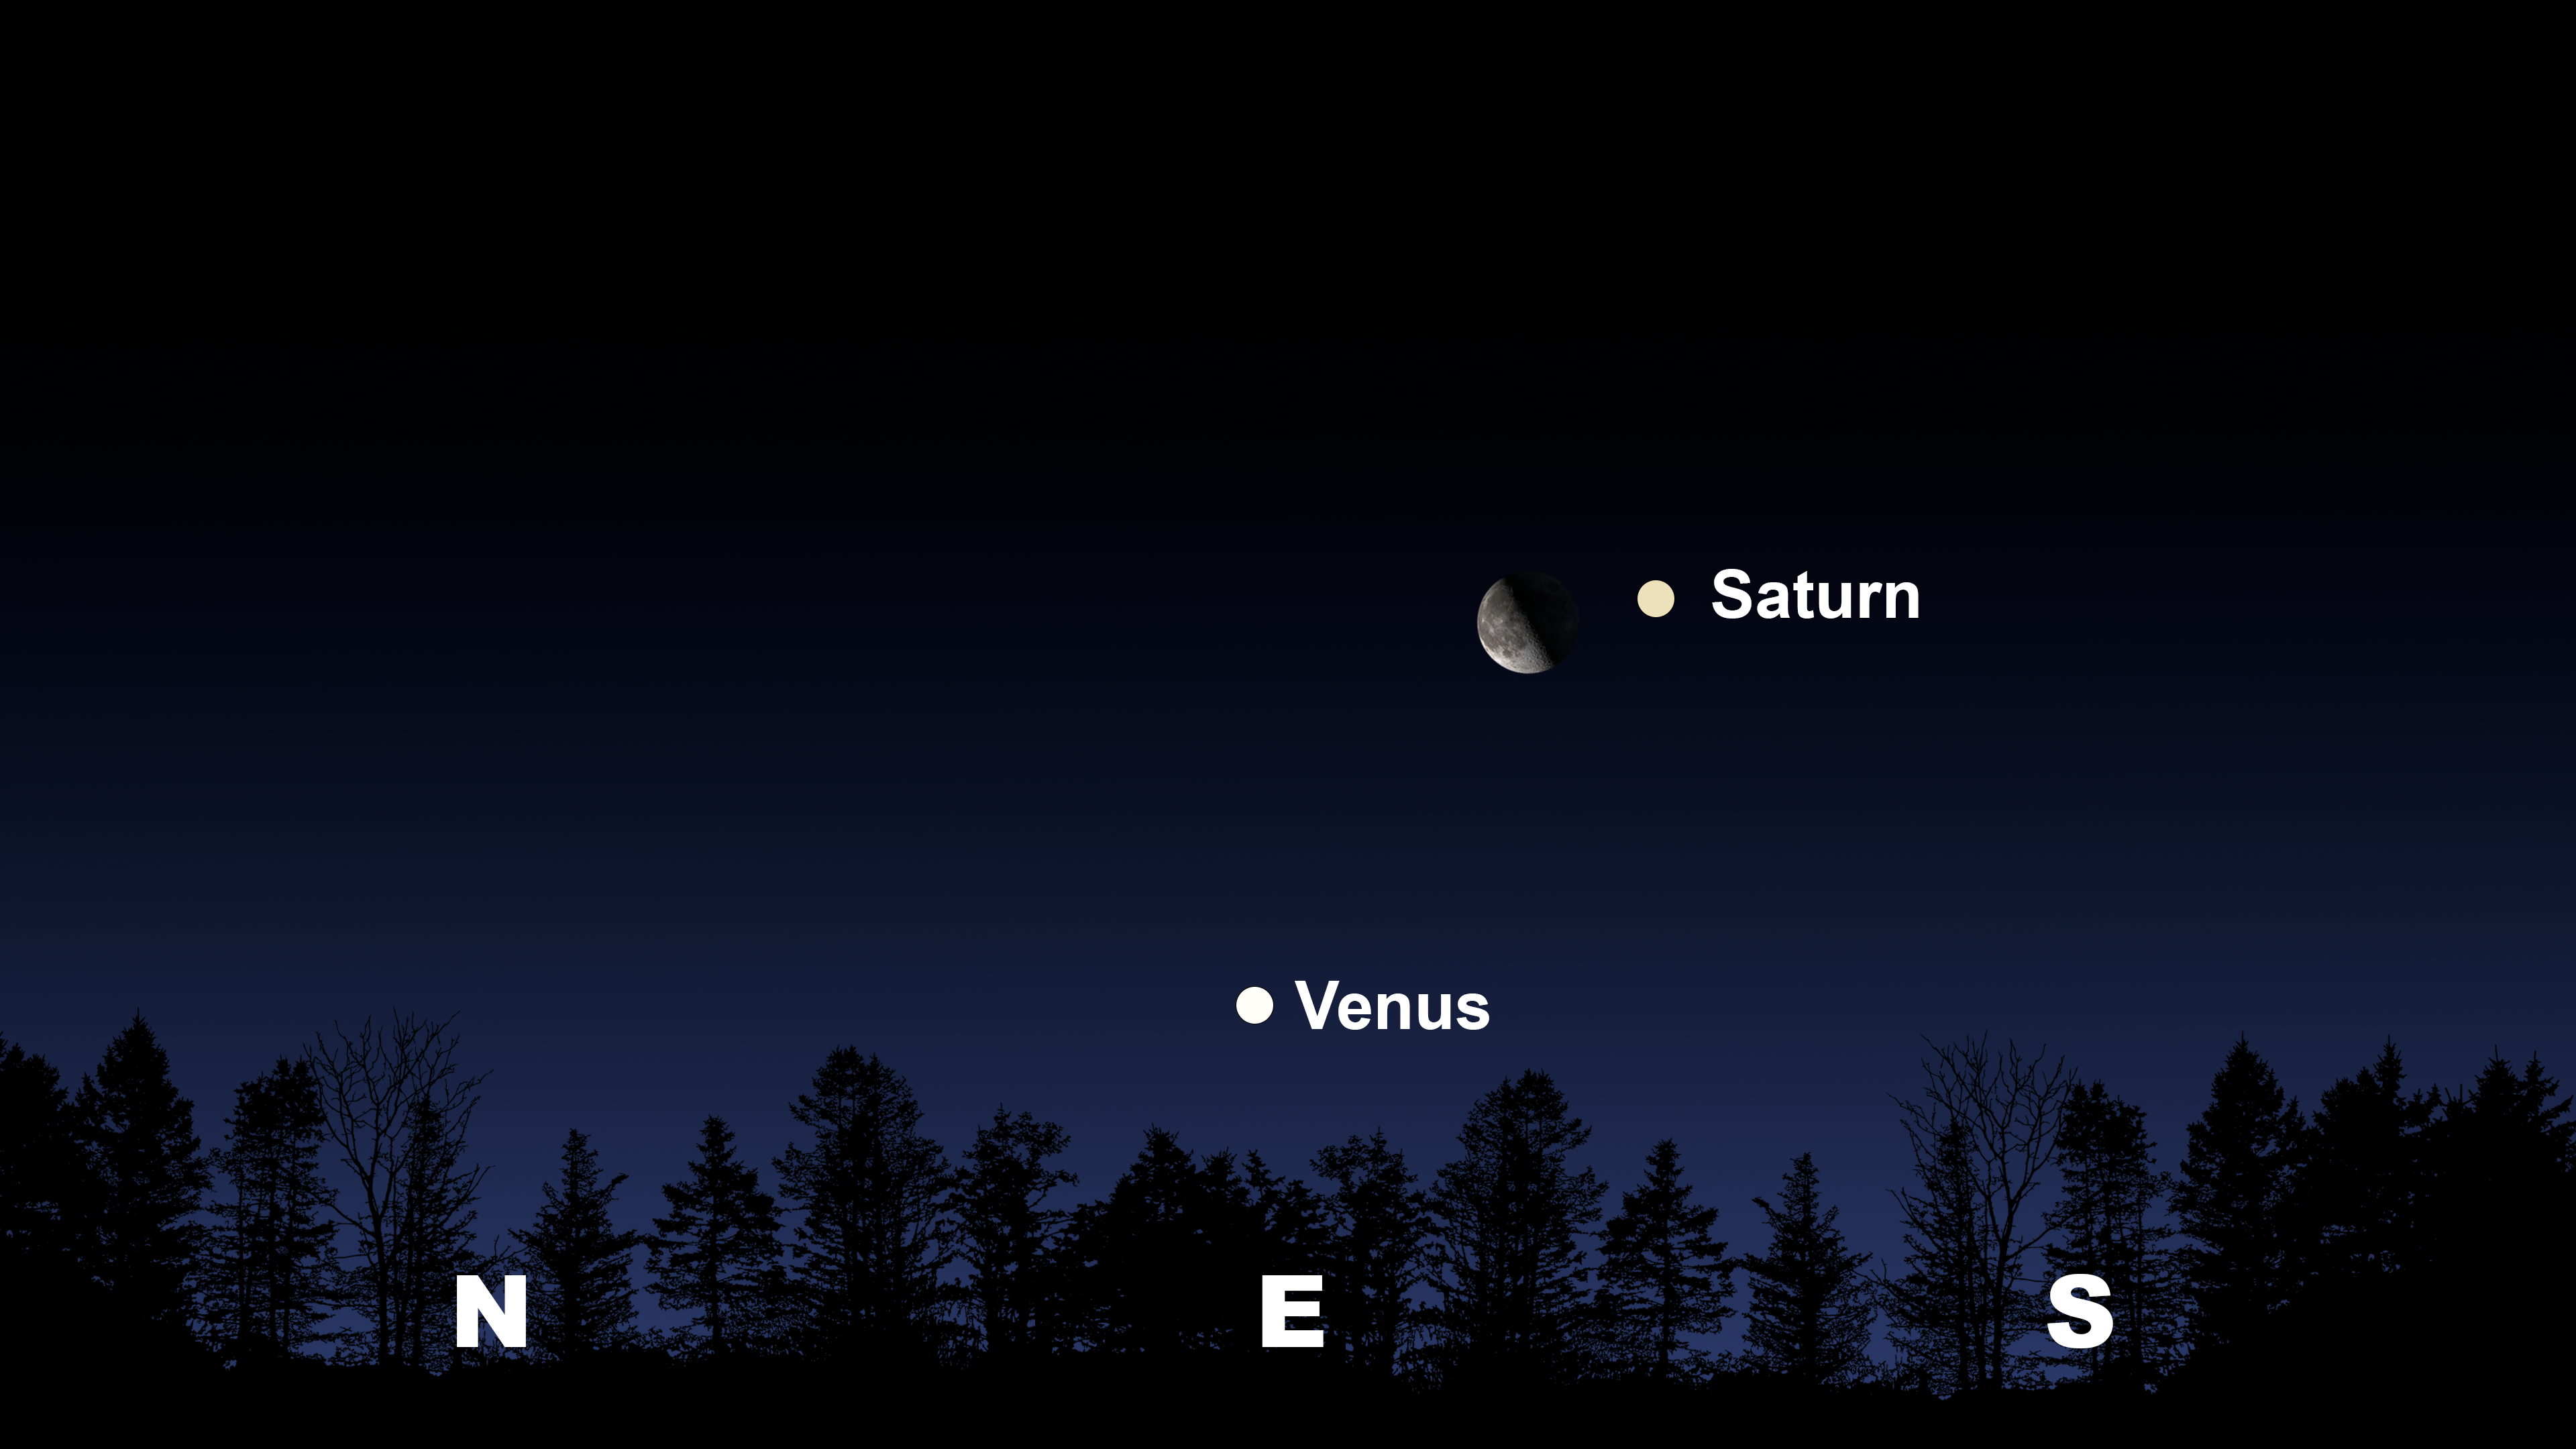

The morning sky from Tucson on 19 June an hour before sunrise

The morning sky from Tucson on 19 June an hour before sunrise. Hilo will have a similar view. From La Serena the Moon and Saturn will appear in the northeast.

Credit: NOIRLab/NSF/AURA/Stellarium/J. Davis